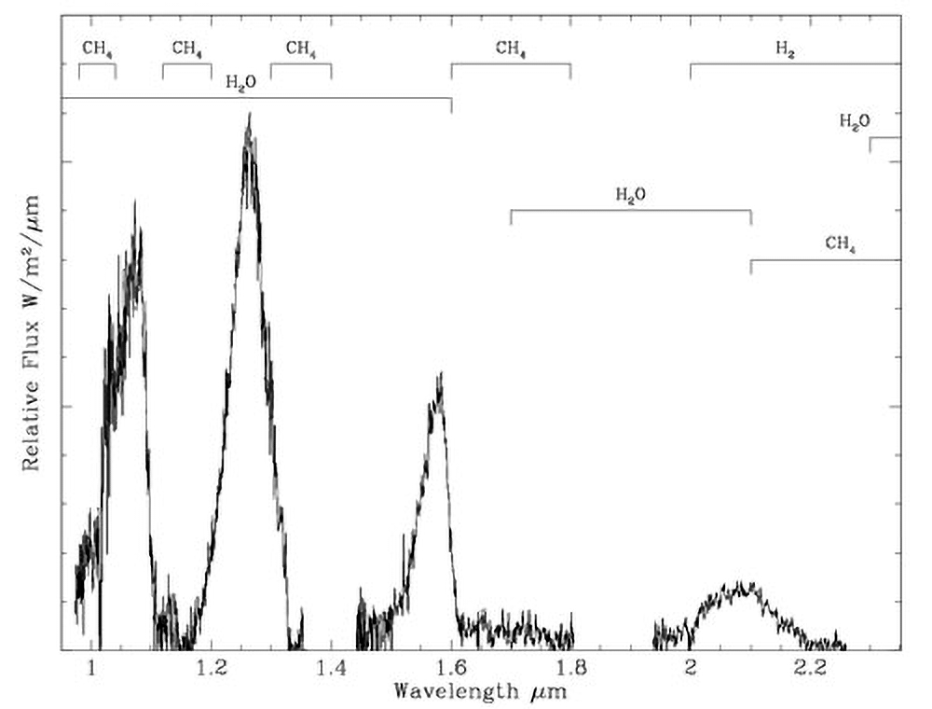

Discovery Narrows the Gap Between Planets and Brown Dwarfs

Gemini South GNIRS spectrum of J0034 used to determine the brown dwarf’s temperature. The spectrum shows the broad absorption features (large troughs), and indicate the regions covered by the UKIDSS Y, J, H and K bands.

Credit: NOIRLab/NSF/AURA